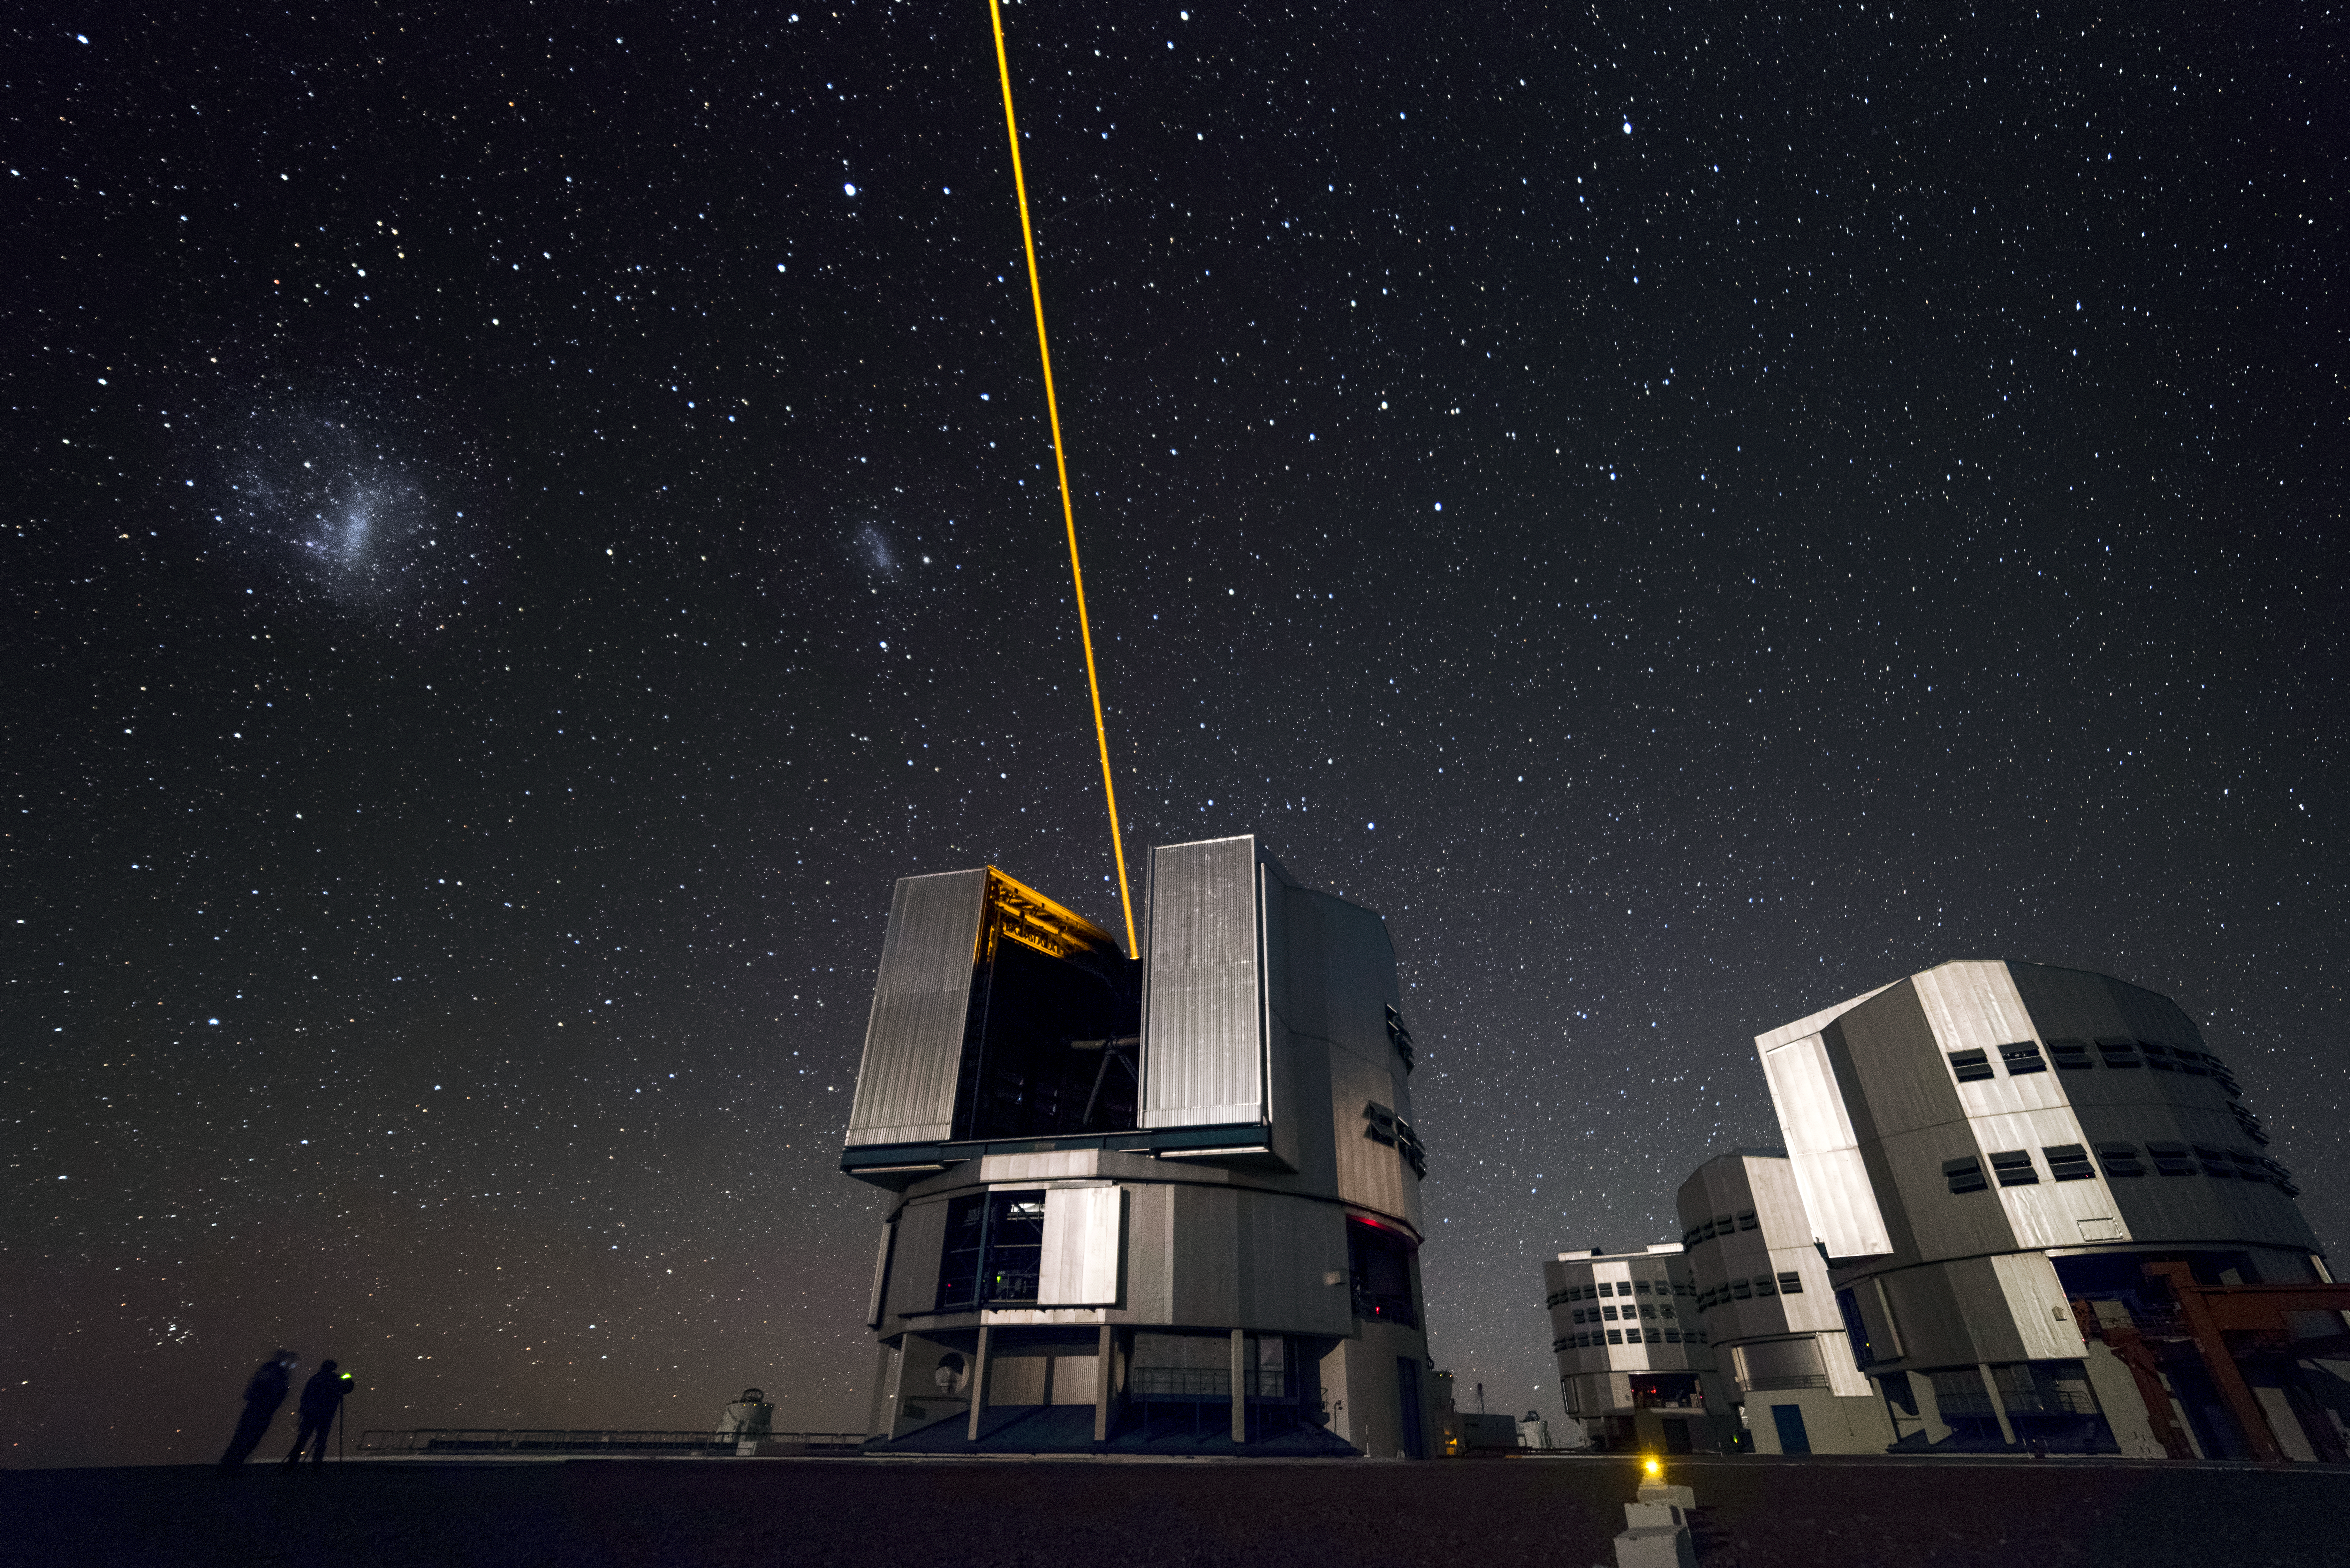

Unit-ed telescopes

Unit Telescope 4 (Yepun) of ESO's Very Large Telescope (VLT) takes centre stage in this image from the Paranal Observatory, which is located on Cerro Paranal, a 2600-metre high mountain in the Chilean Atacama Desert. The three other Unit Telescopes are visible to the right of Yepun, from front to back: UT3 (Melipal), UT2 (Kueyen) and UT1 (Antu). The laser light from Yepun is creating an artificial guide star that the Adaptive Optics technology uses to correct the blurring effects of the Earth's atmosphere to create sharper images. Each UT is a highly advanced telescope in its own right, with its own instruments specialised to collect data for certain fields of study. When used in combination they form the VLT, the world's most advanced optical instrument.

Credit: A. Ghizzi Panizza/ESO